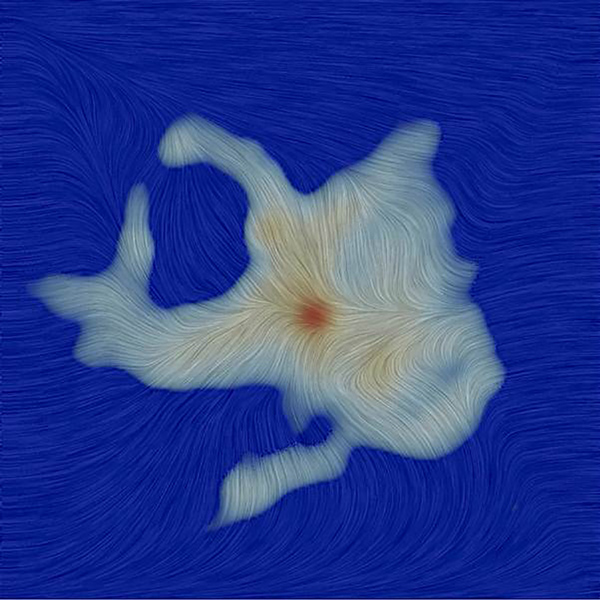

Magnetic field

Texture represents the magnetic field orientation in the region surrounding the Ser-emb 8 protostar, as measured by ALMA. The gray region is the millimeter wavelength dust emission.

Credit: ALMA (ESO/NAOJ/NRAO); P. Mocz, C. Hull, CfA